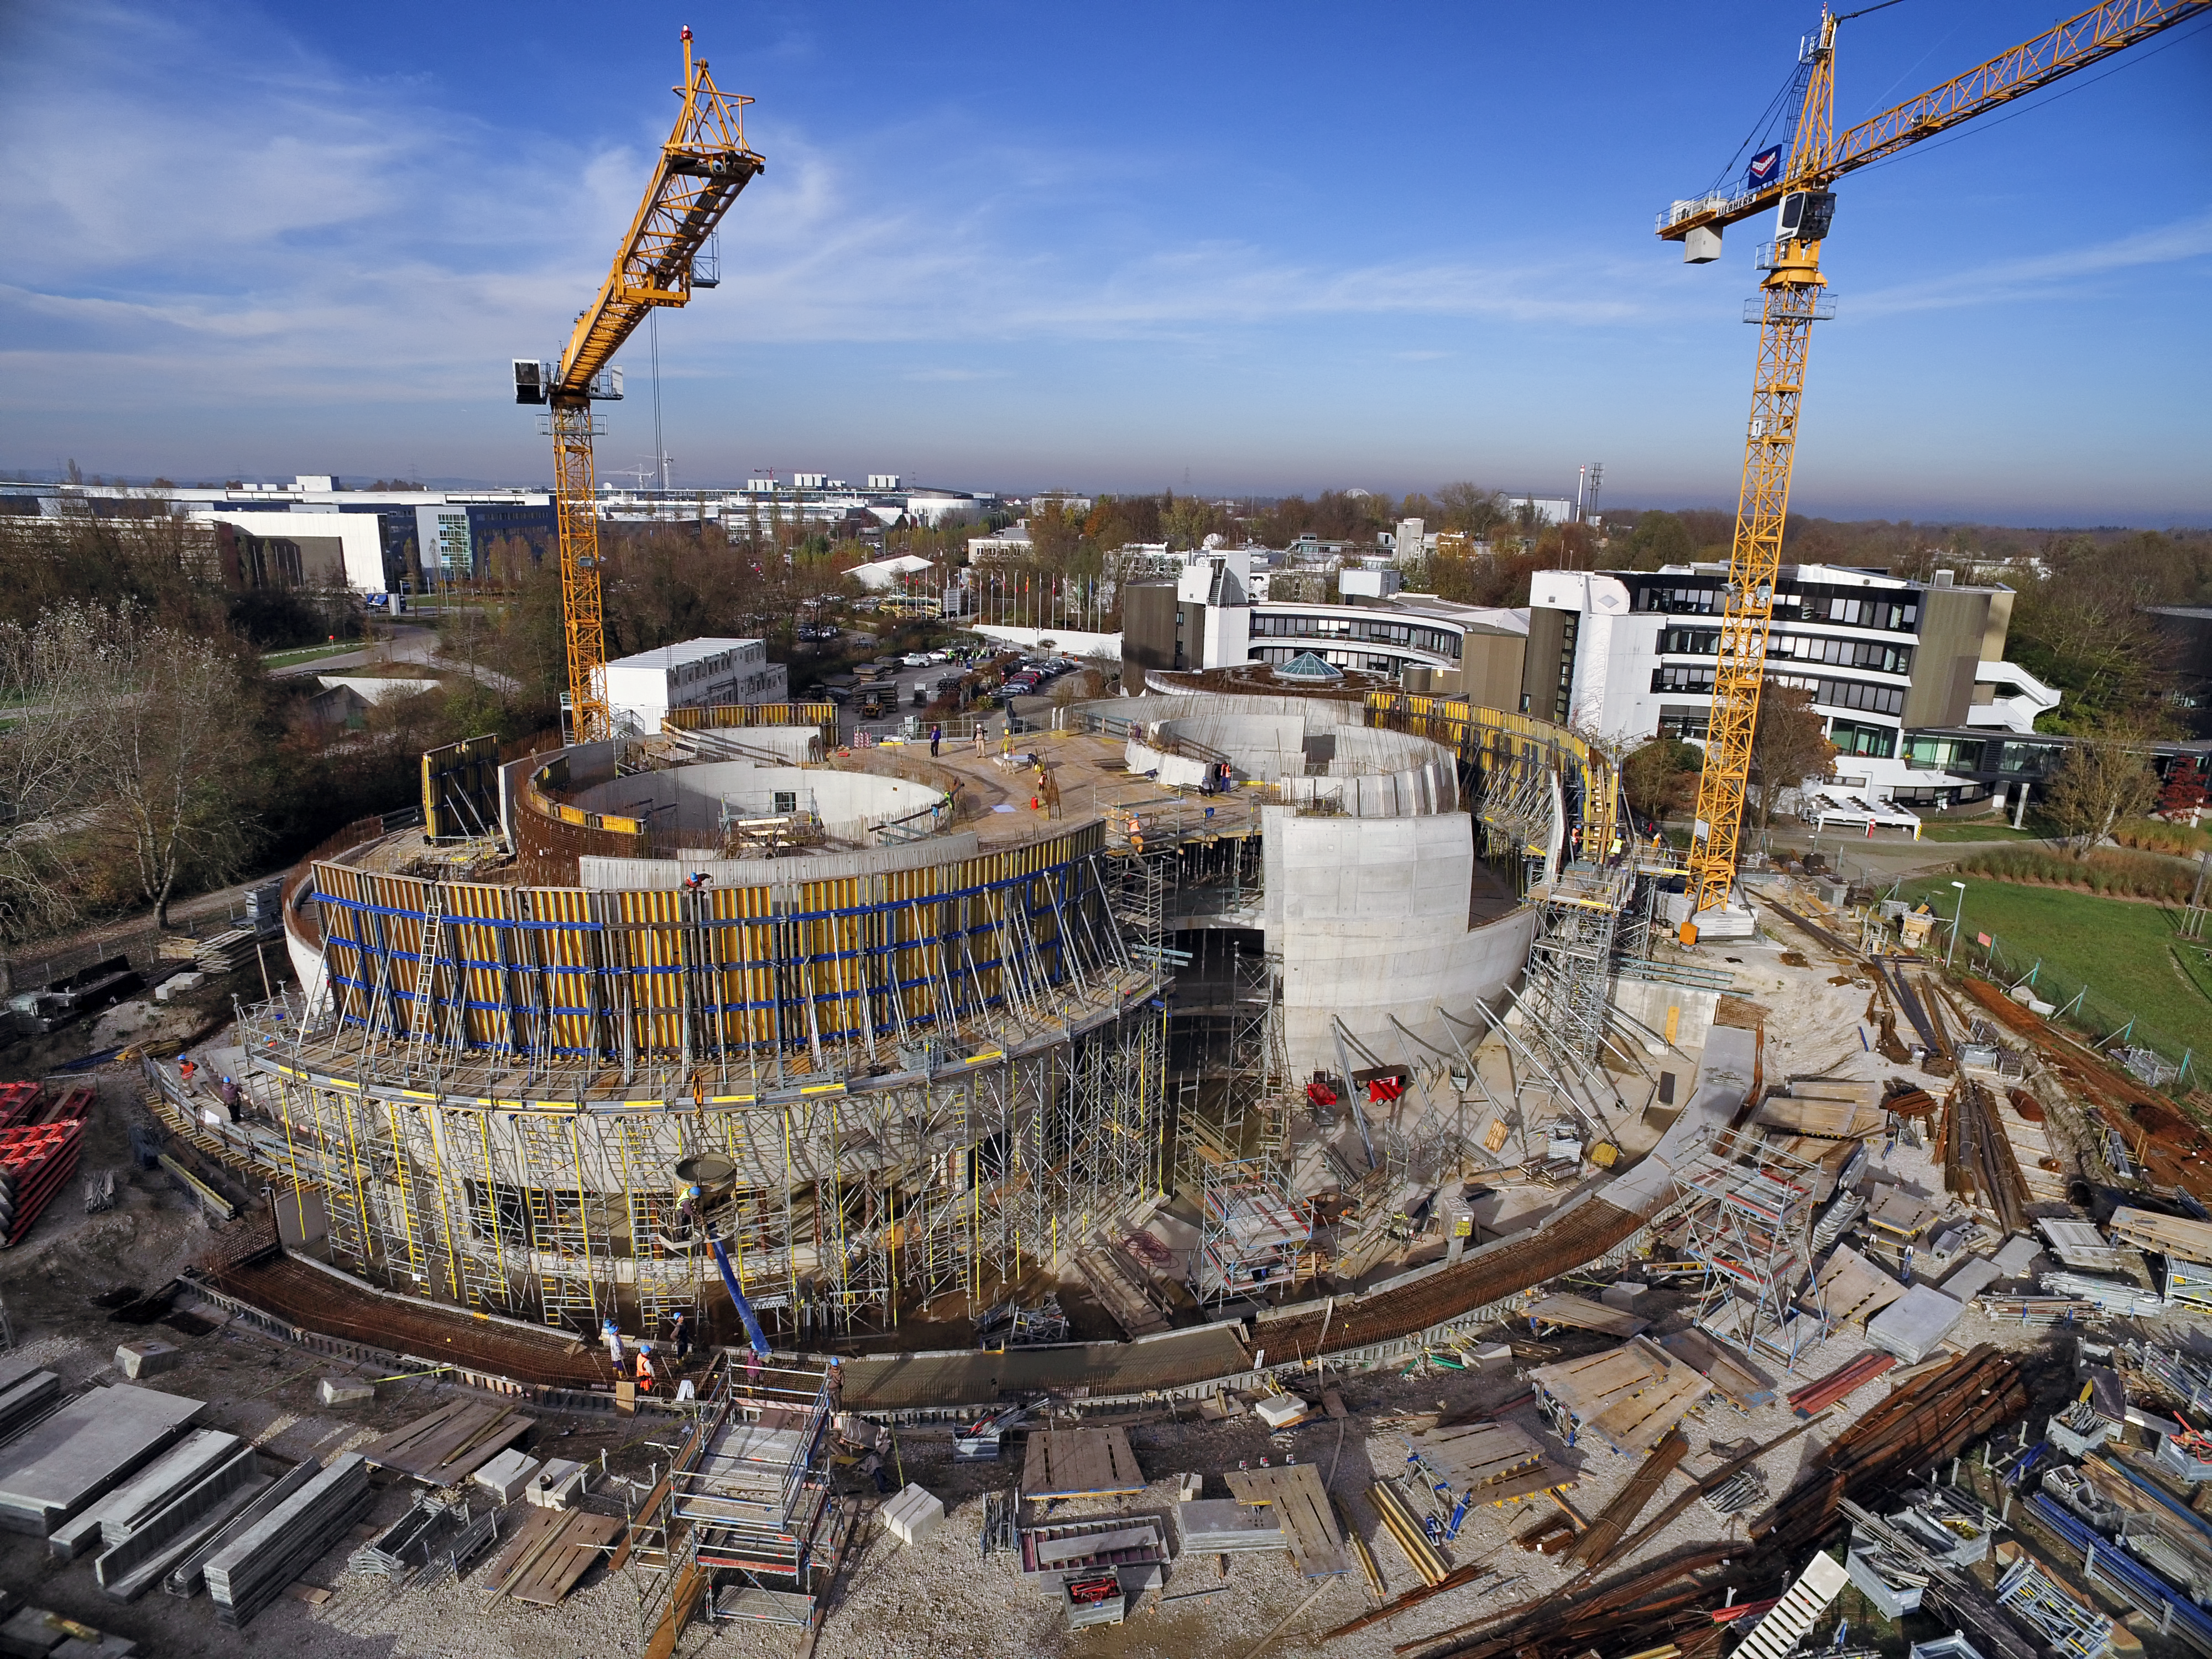

A Supernova in progress!

This drone photograph shows the construction of ESO's Supernova Planetarium & Visitor Centre from a dizzying perspective.

Credit: TUM-FSD/ESO. Supported by Autel Robotics and TUM-FSD